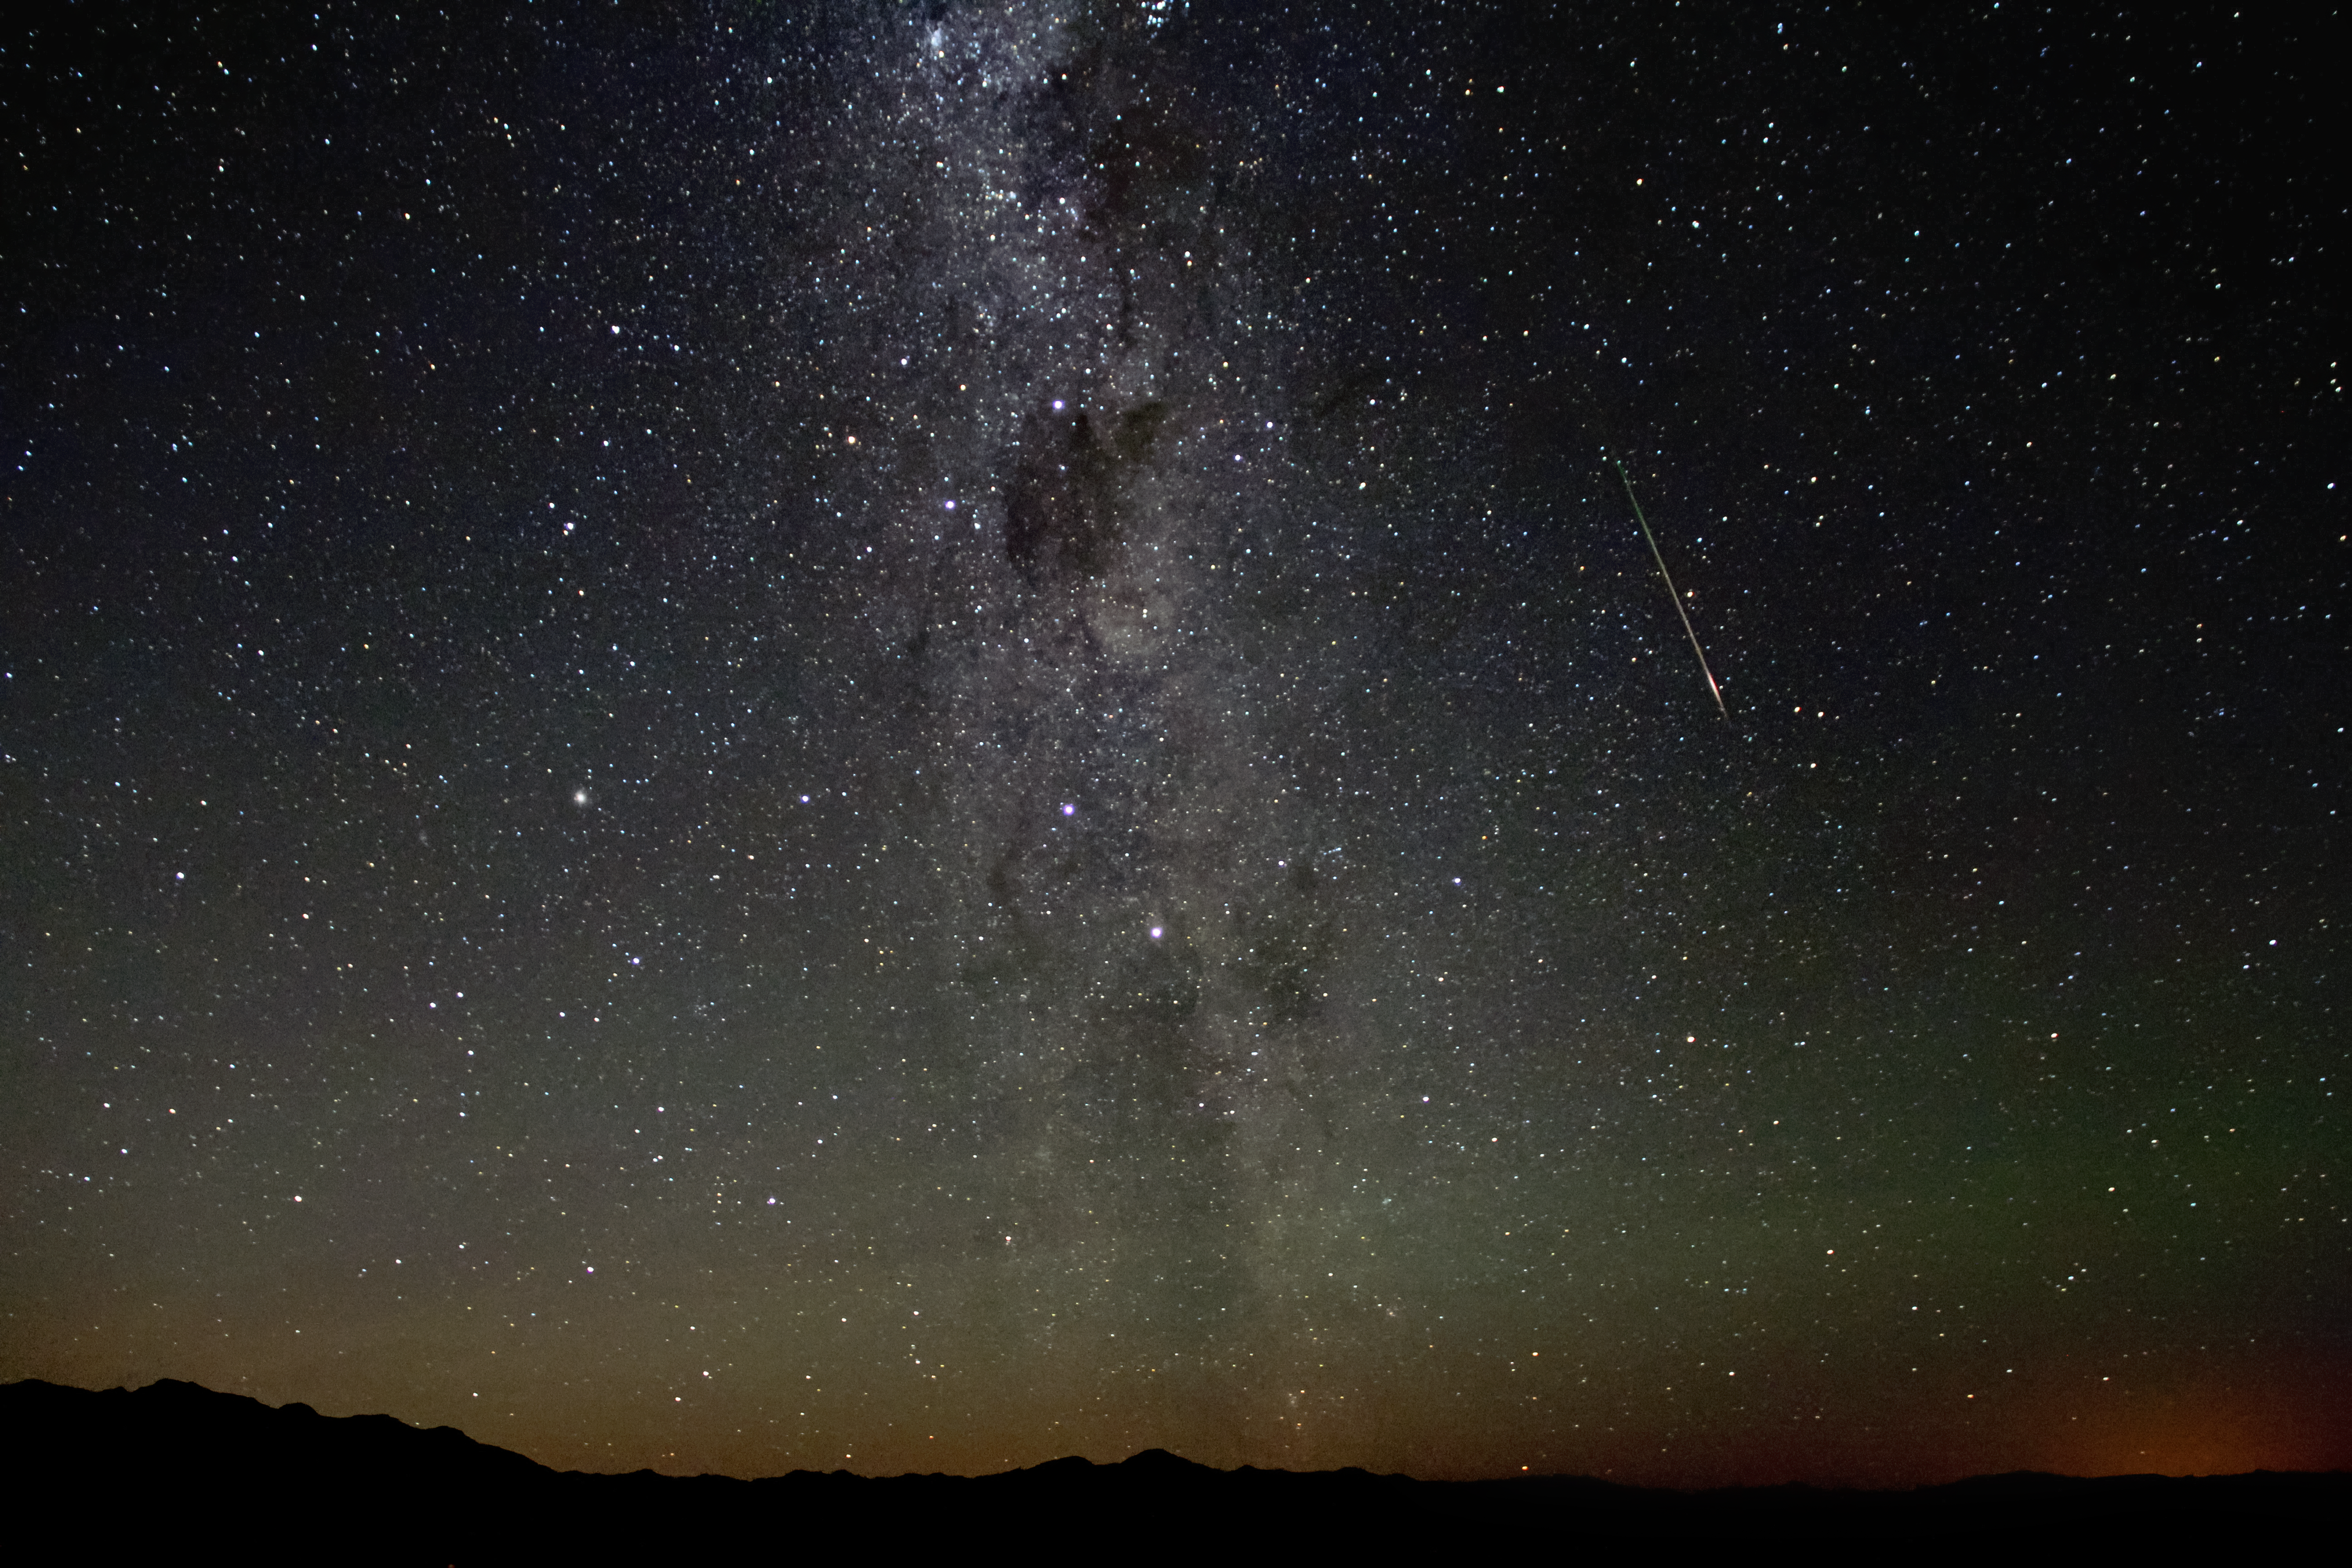

Meteors and the Milky Way

Depicted here, a meteor entering the Earth's atmosphere streaks past the Milky Way.

Credit: NOIRLab/AURA/NSF/J. Fuentes